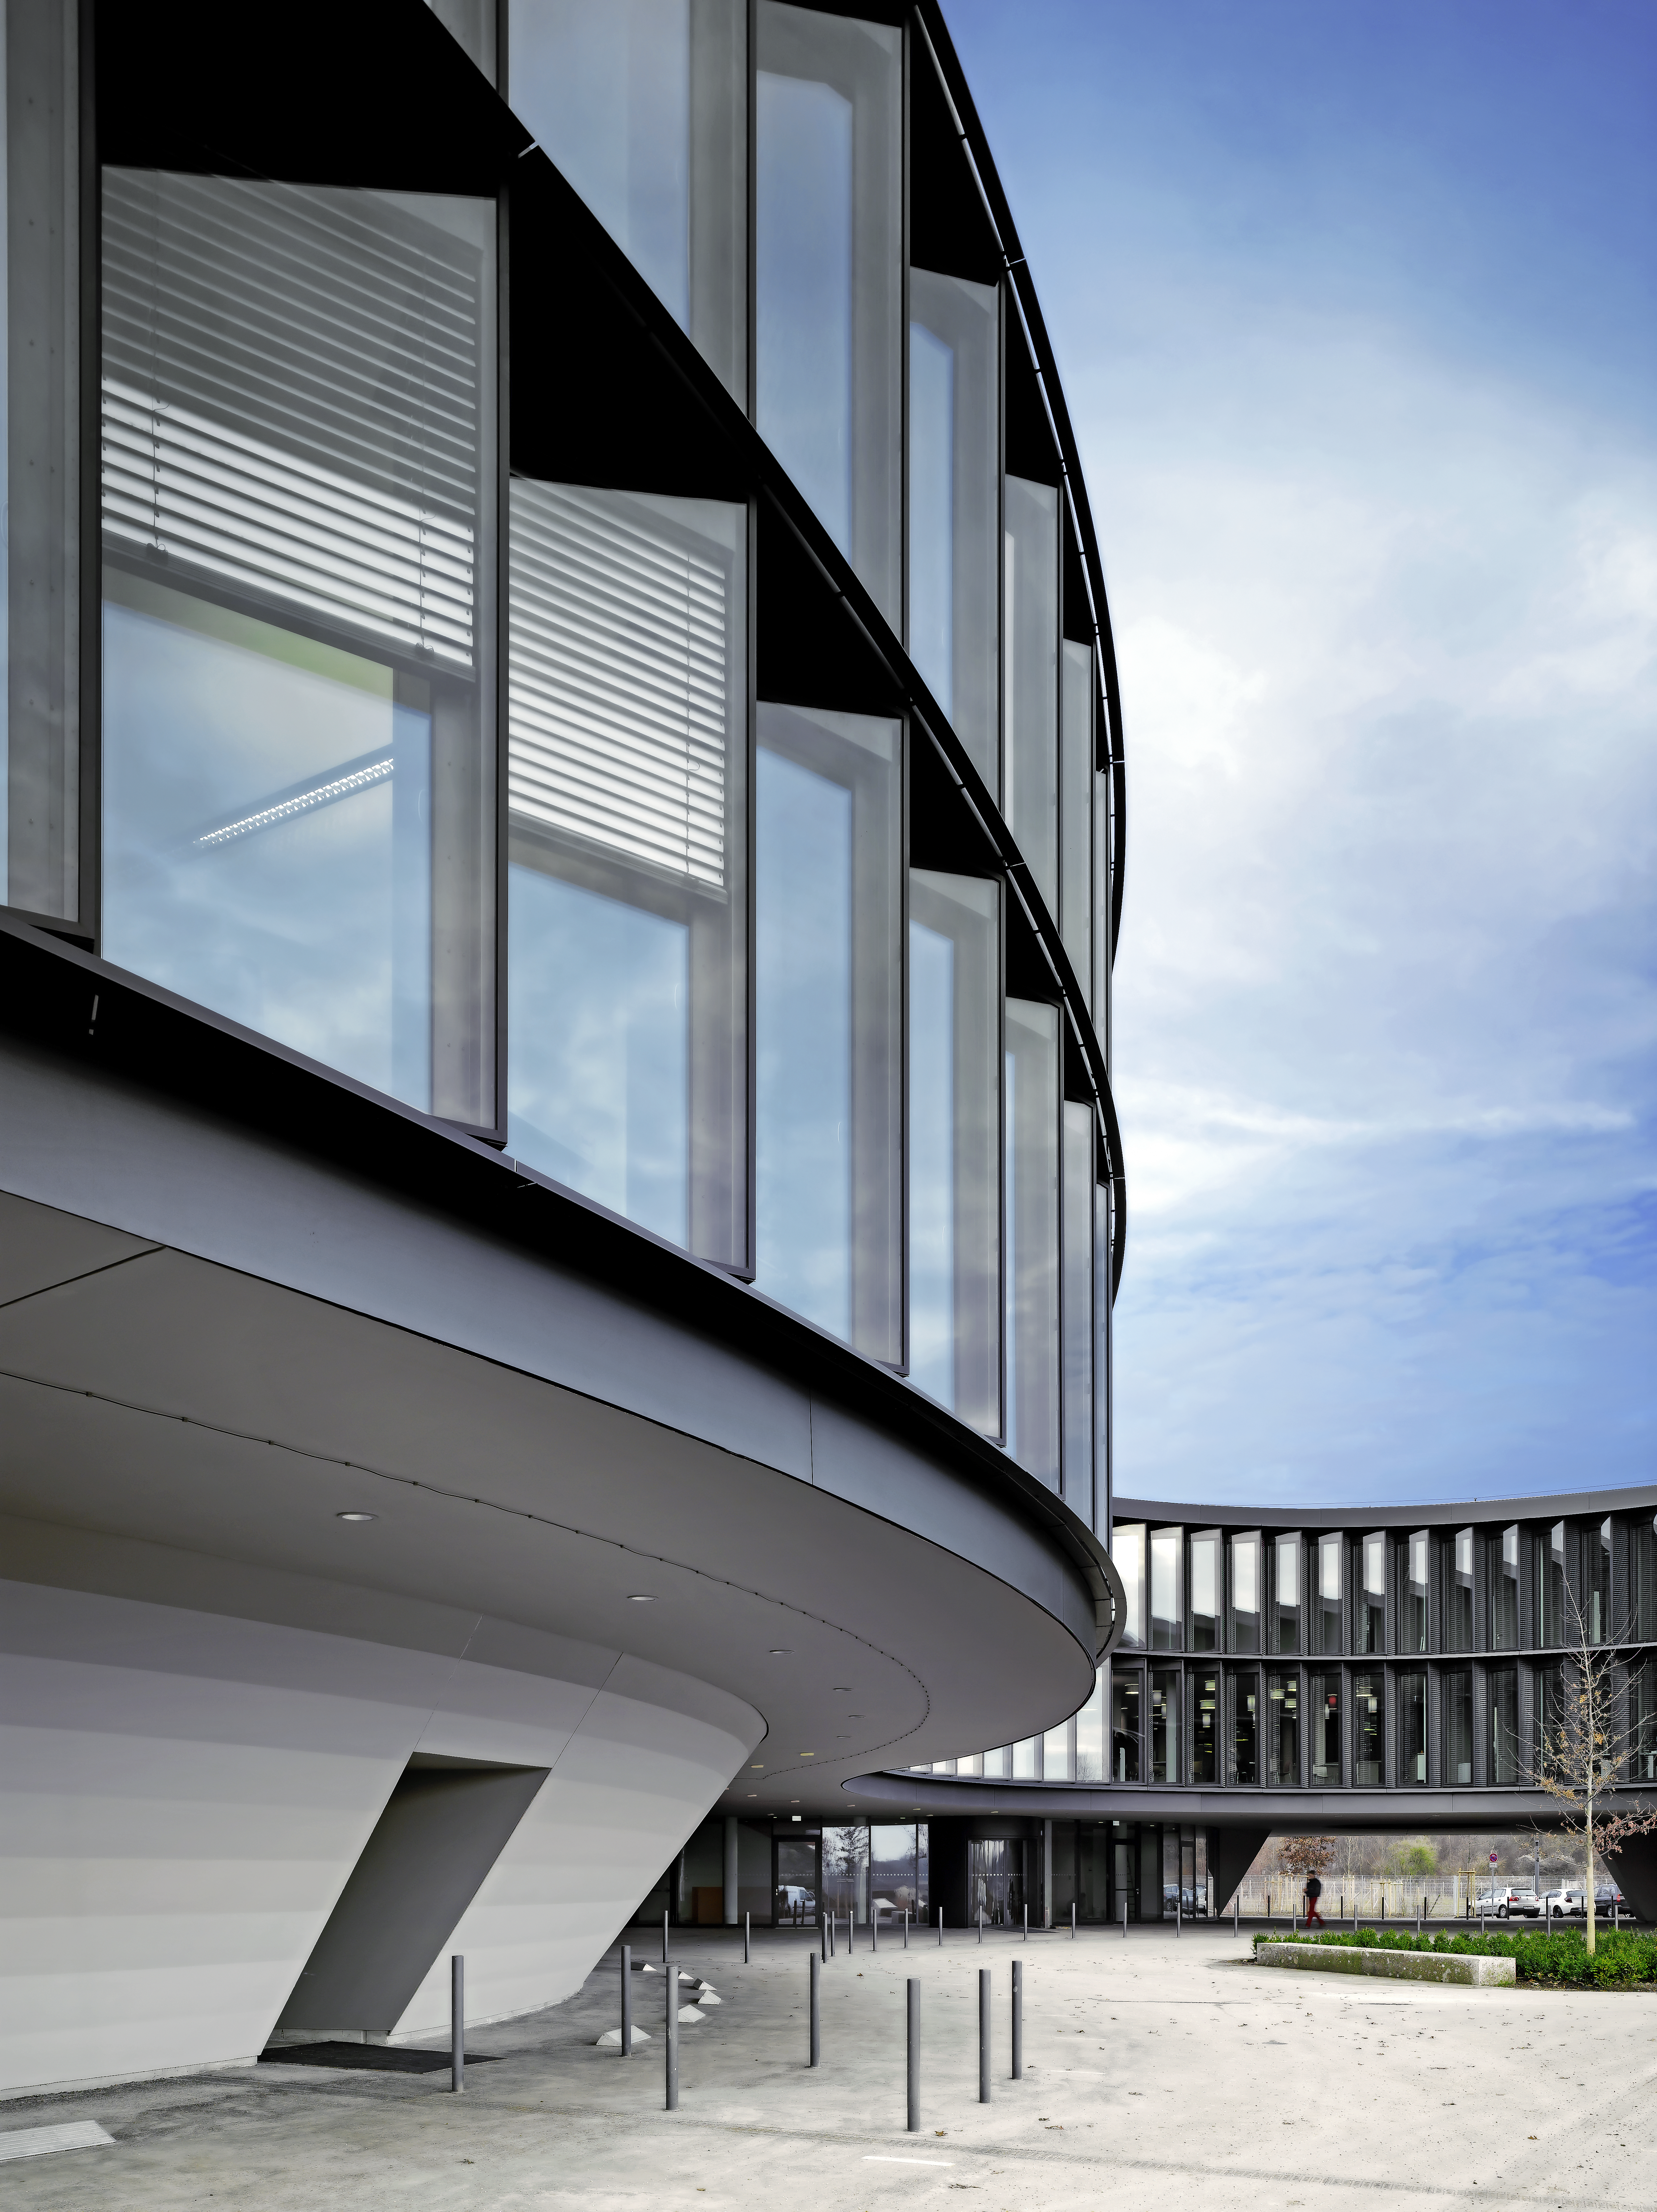

Architecture at ESO

The image shows the new ESO Headquarters in Garching, Germany. The ground floor, whose area is smaller than the others in the building, has a special design element, which makes the building look like it is floating.

Credit: Roland Halbe/ESO